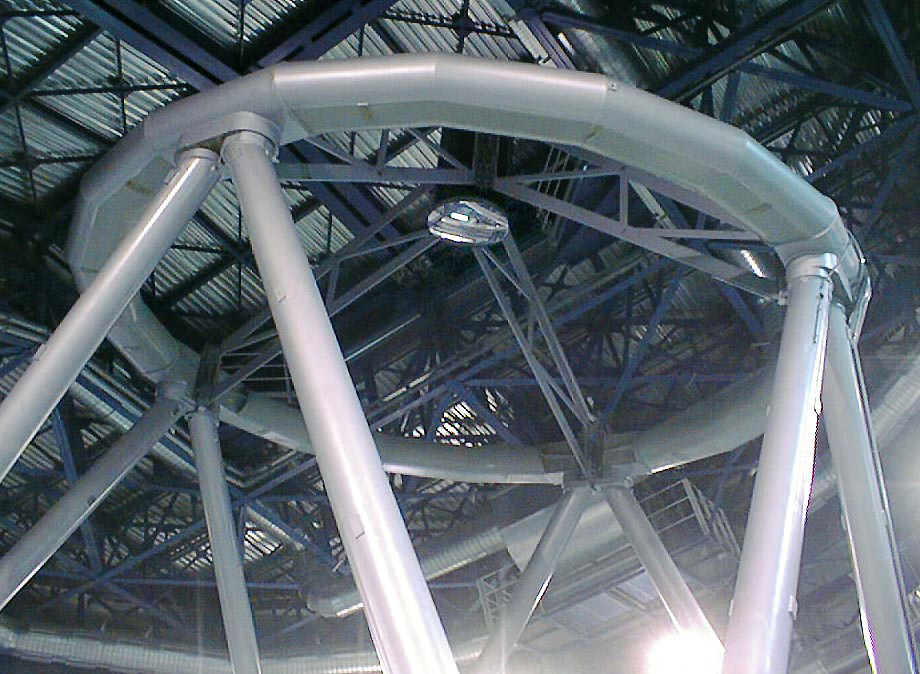

Installation of the M2 mirror

M2 mirror in place. The telescope is moved to the vertical position. (Photo obtained on April 19, 1998).

Credit: ESO